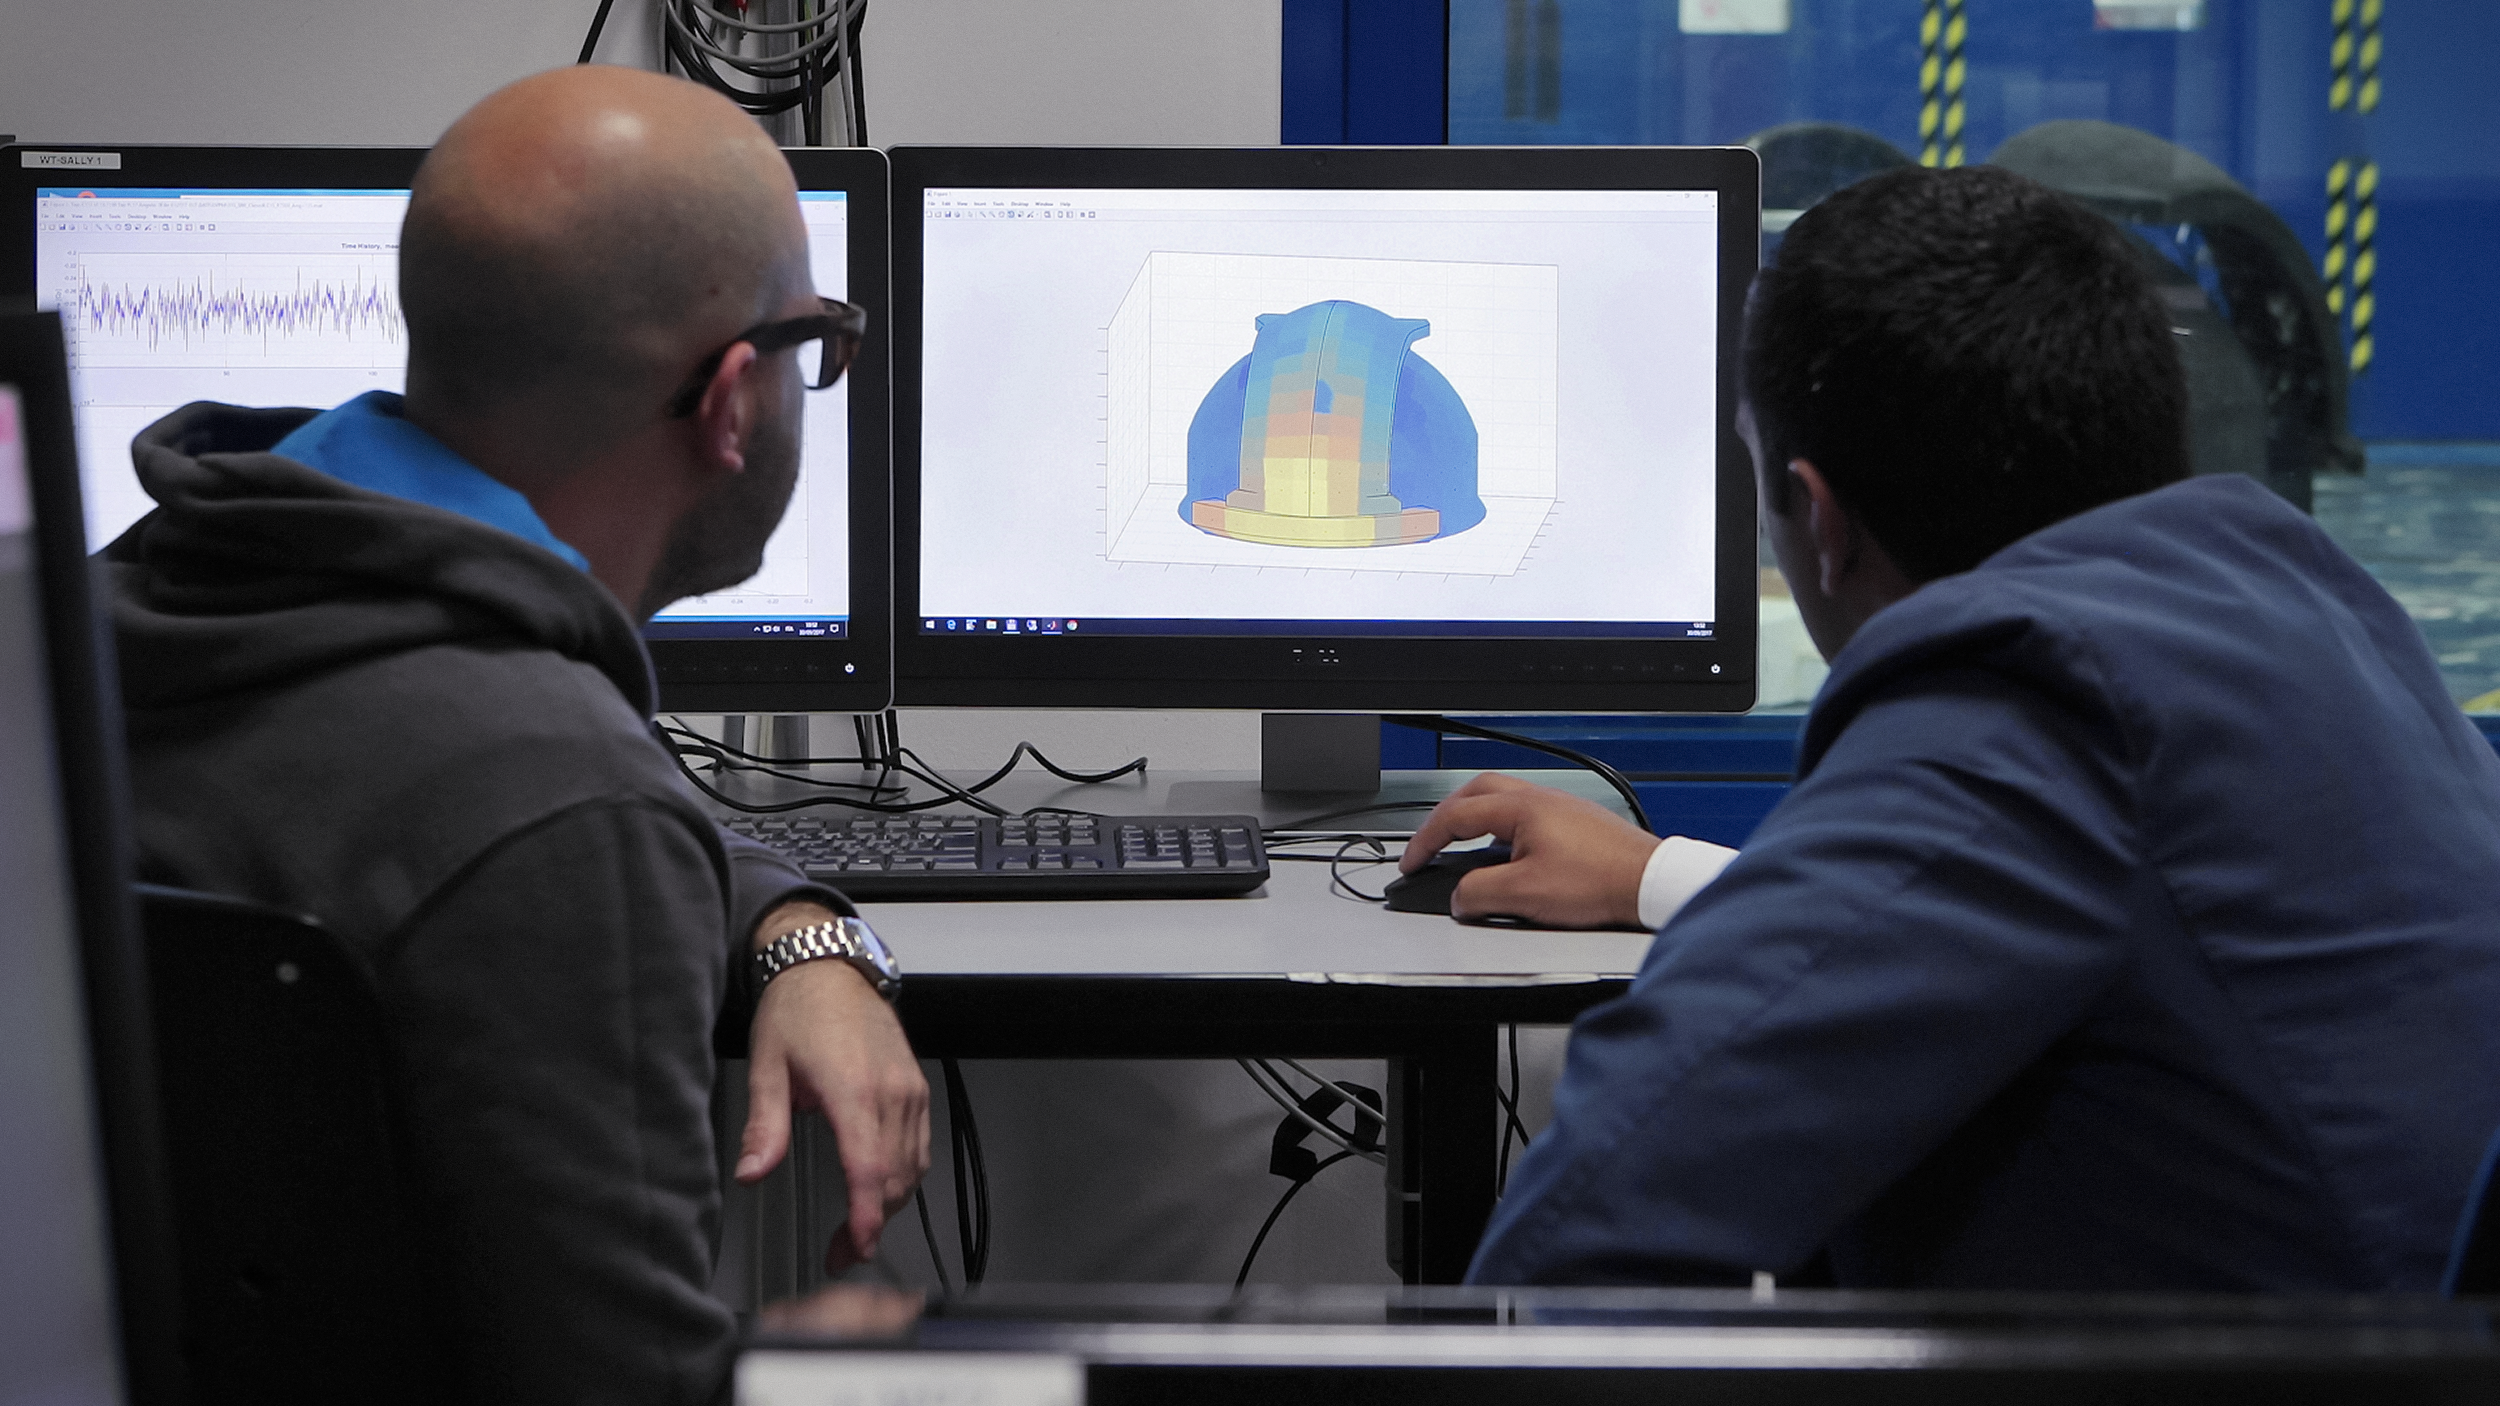

ELT model tests

Designers and engineers use numerical models to simulate the strength of the model before testing it in practice.

Credit: ESO